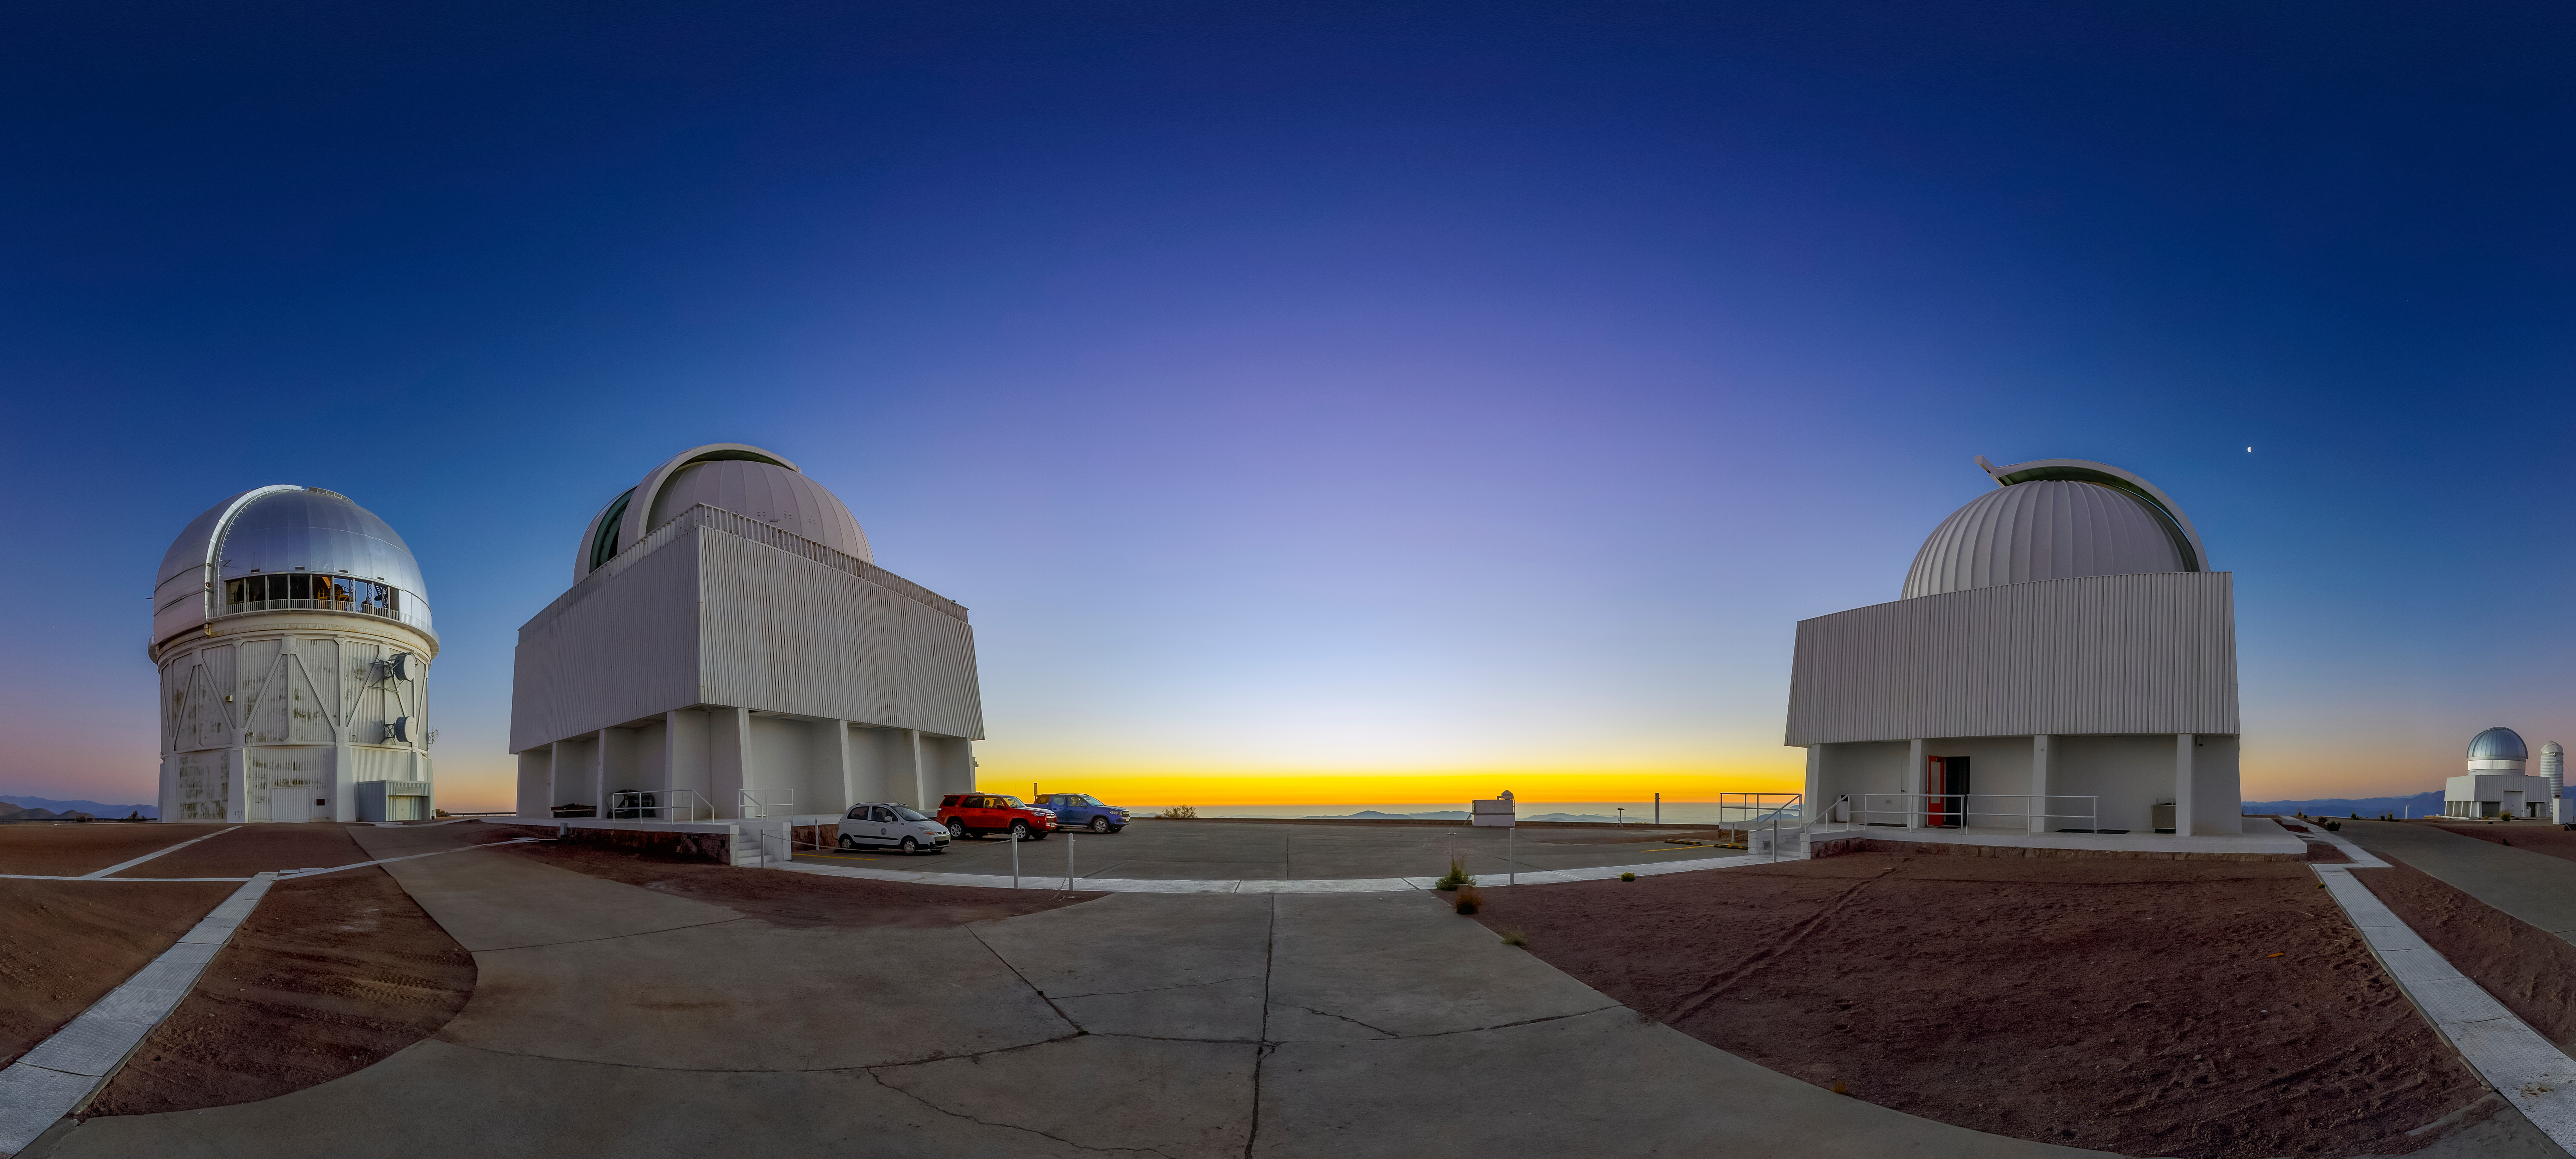

Seeing Double?

No, you are not seeing double in this panorama of telescopes that make up the SMARTS (Small and Moderate Aperture Research Telescope System) Consortium at the U.S. National Science Foundation Cerro Tololo Inter-American Observatory (CTIO), a Program of NSF NOIRLab. Though they look similar from the outside, the SMARTS–GSU 0.9-meter Telescope (left) and the SMARTS–GSU 1.5-meter Telescope (right) have slightly different observing roles.

The SMARTS–GSU 1.5-meter telescope hosts a special instrument called CHIRON. This spectrograph measures precise radial velocities to confirm the existence of stellar companions. The SMARTS–GSU 0.9-meter telescope, on the other hand, is fitted with the Tek2K instrument, a charge-coupled device (CCD) used for creating astronomical images.

Both the SMARTS–GSU 0.9-meter and the SMARTS–GSU 1.5-meter are primarily used for the RECONS (REsearch Consortium On Nearby Stars) program, which measures the distances to nearby stars and detects unseen companions by using a variety of observational techniques. RECONS has been performing these observations for 25 years, creating an unprecedented catalog of star measurements.

In the background, the Víctor M. Blanco 4-meter Telescope can be seen on the far left and the US Naval Observatory Deep South Telescope and DIMM2 Seeing Monitor on the far right.

A different perspective of this evening can be found in panoramic and fulldome formats.

This photo was taken as part of the NOIRLab 2022 Photo Expedition to all the NOIRLab sites. Petr Horálek, the photographer, is a NOIRLab Audiovisual Ambassador.

Credit: CTIO/NOIRLab/NSF/AURA/P. Horálek (Institute of Physics in Opava)